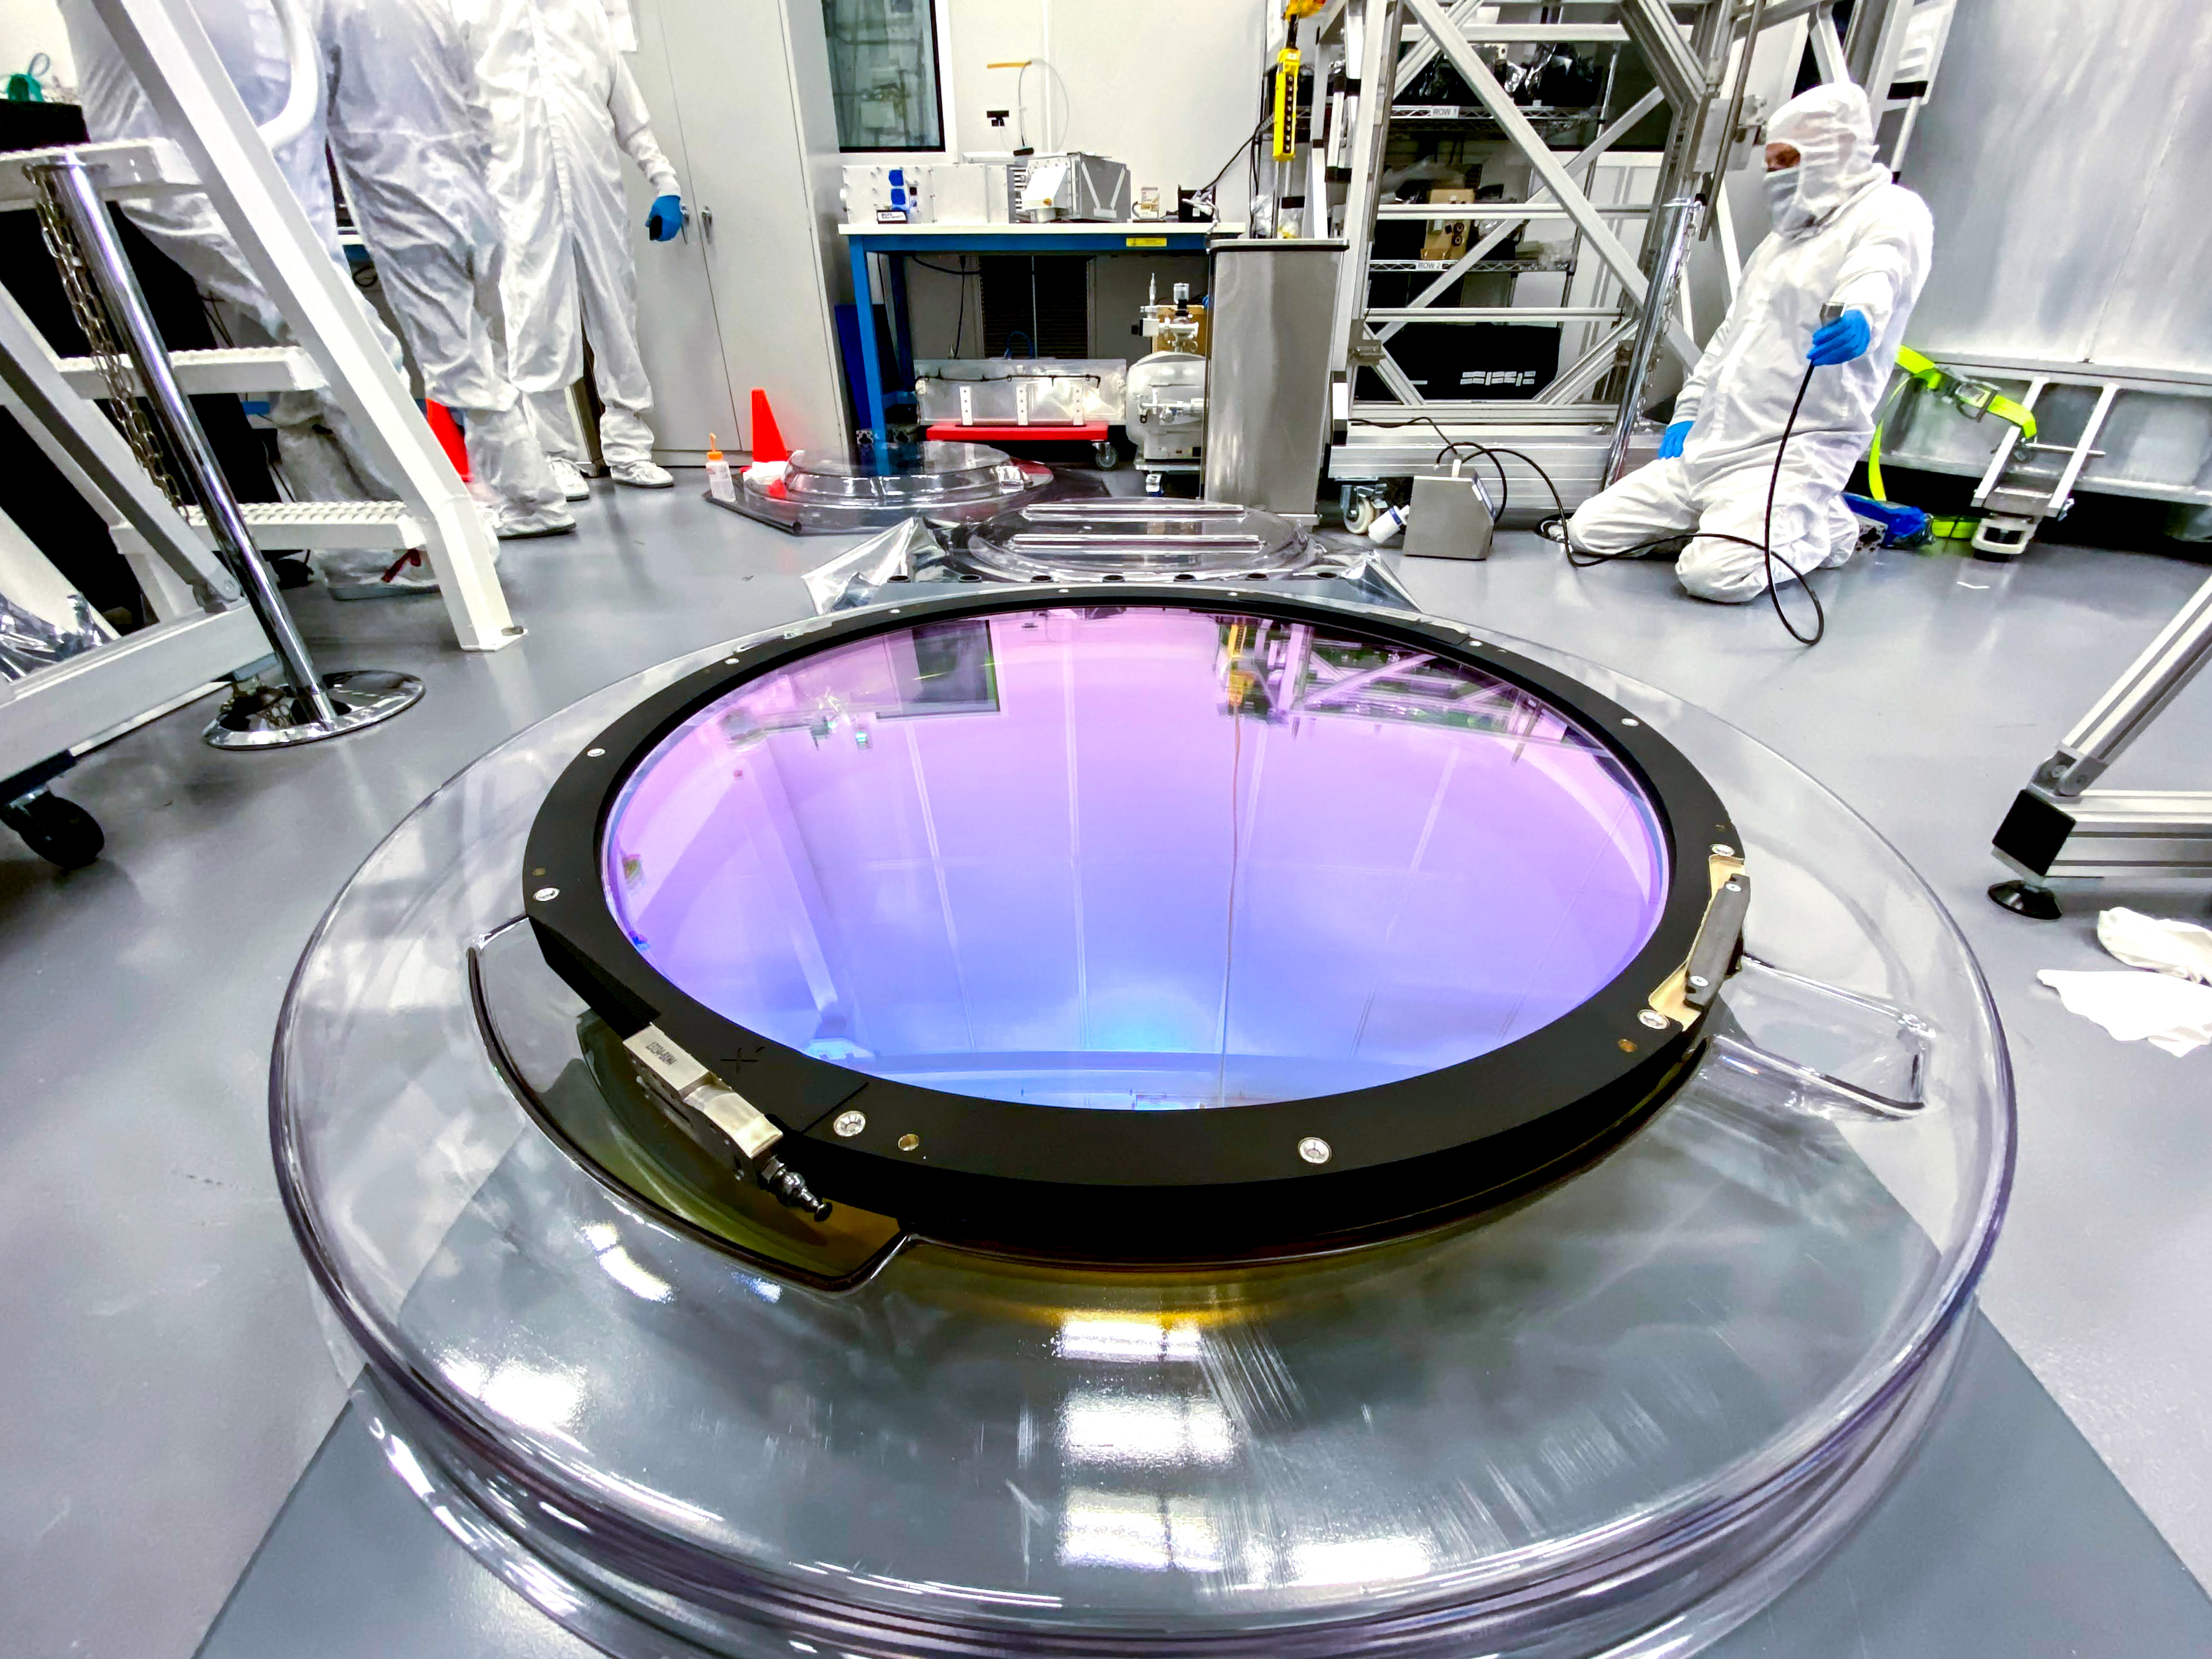

LSST r-band Optical Filter Assembly

The LSST r-band optical filter assembly gets inspected and documented in the IR-2 clean room.

Credit: Travis Lange/SLAC National Accelerator Laboratory